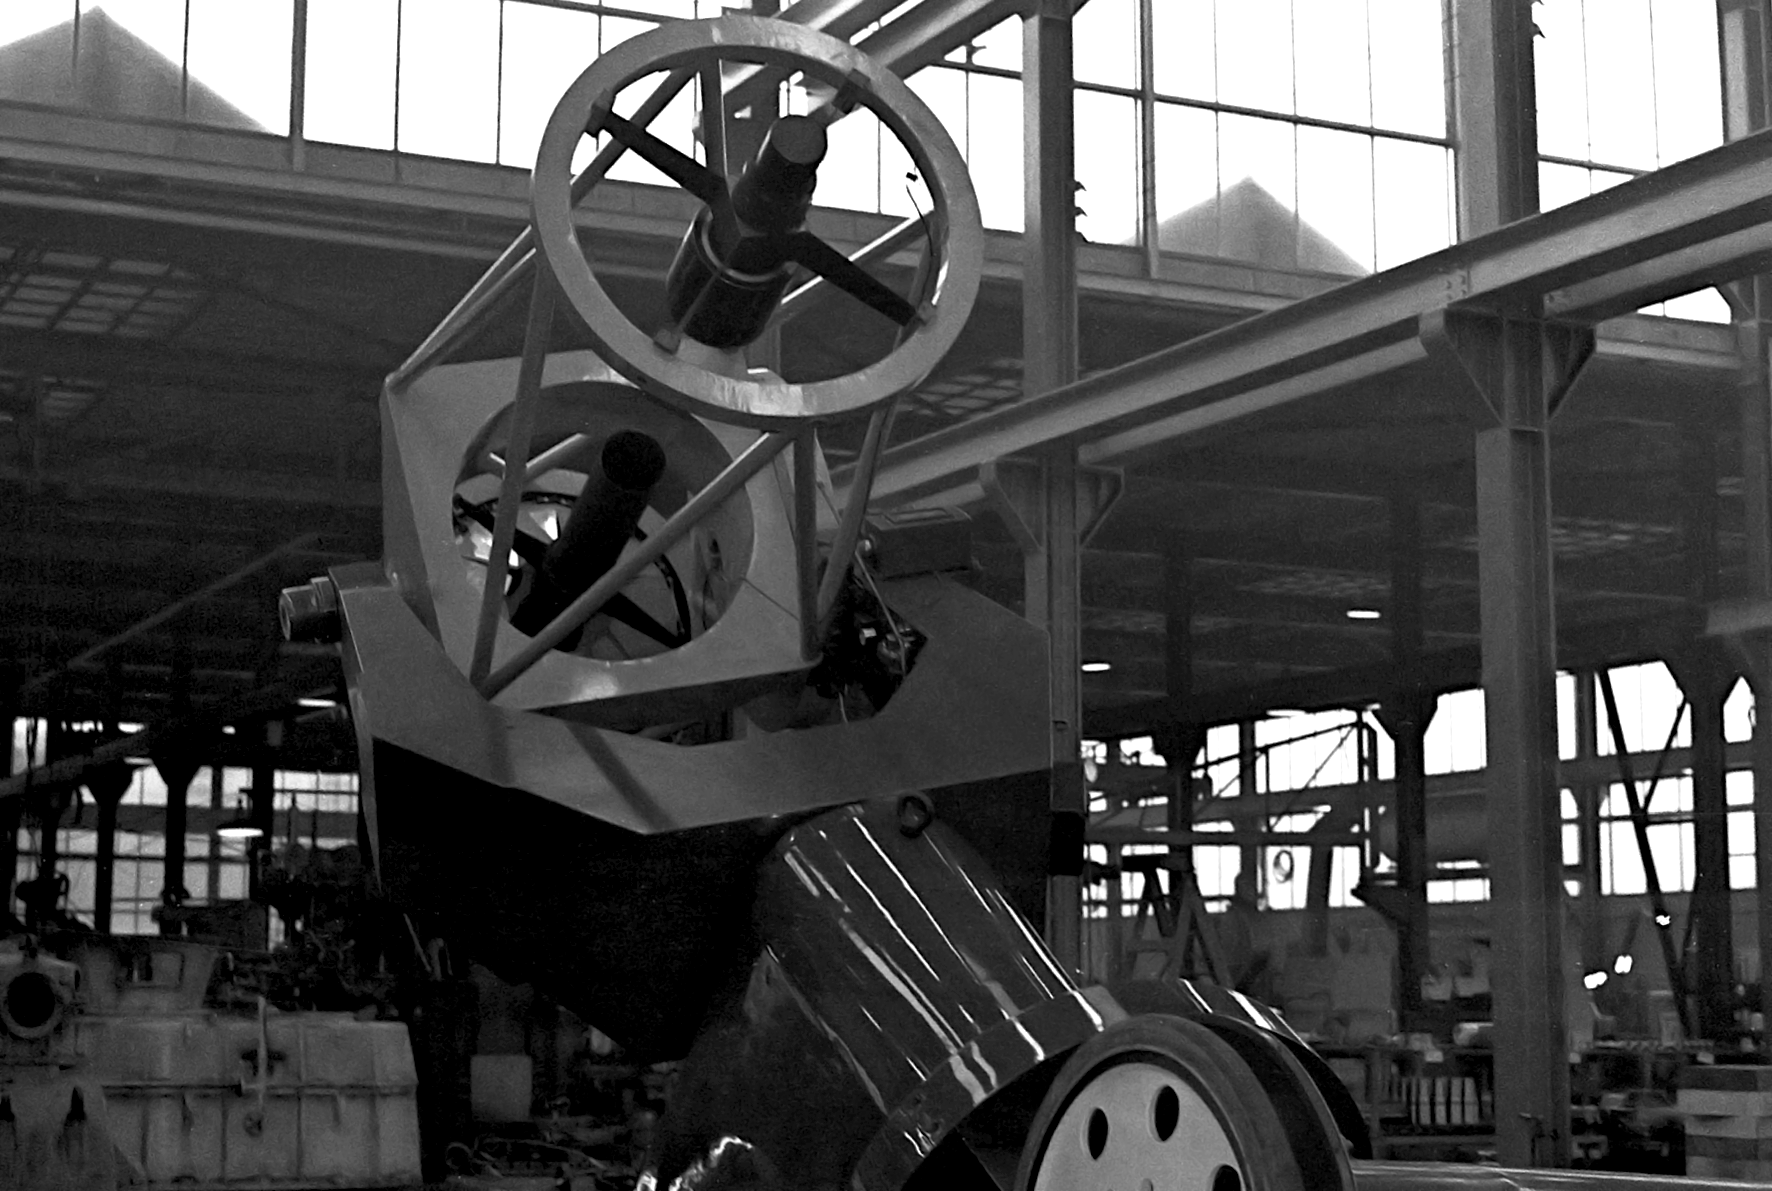

ESO 1-metre telescope

Black and white historical photograph.At Rademakers factory, Rotterdam, The Netherlands

Credit: ESO